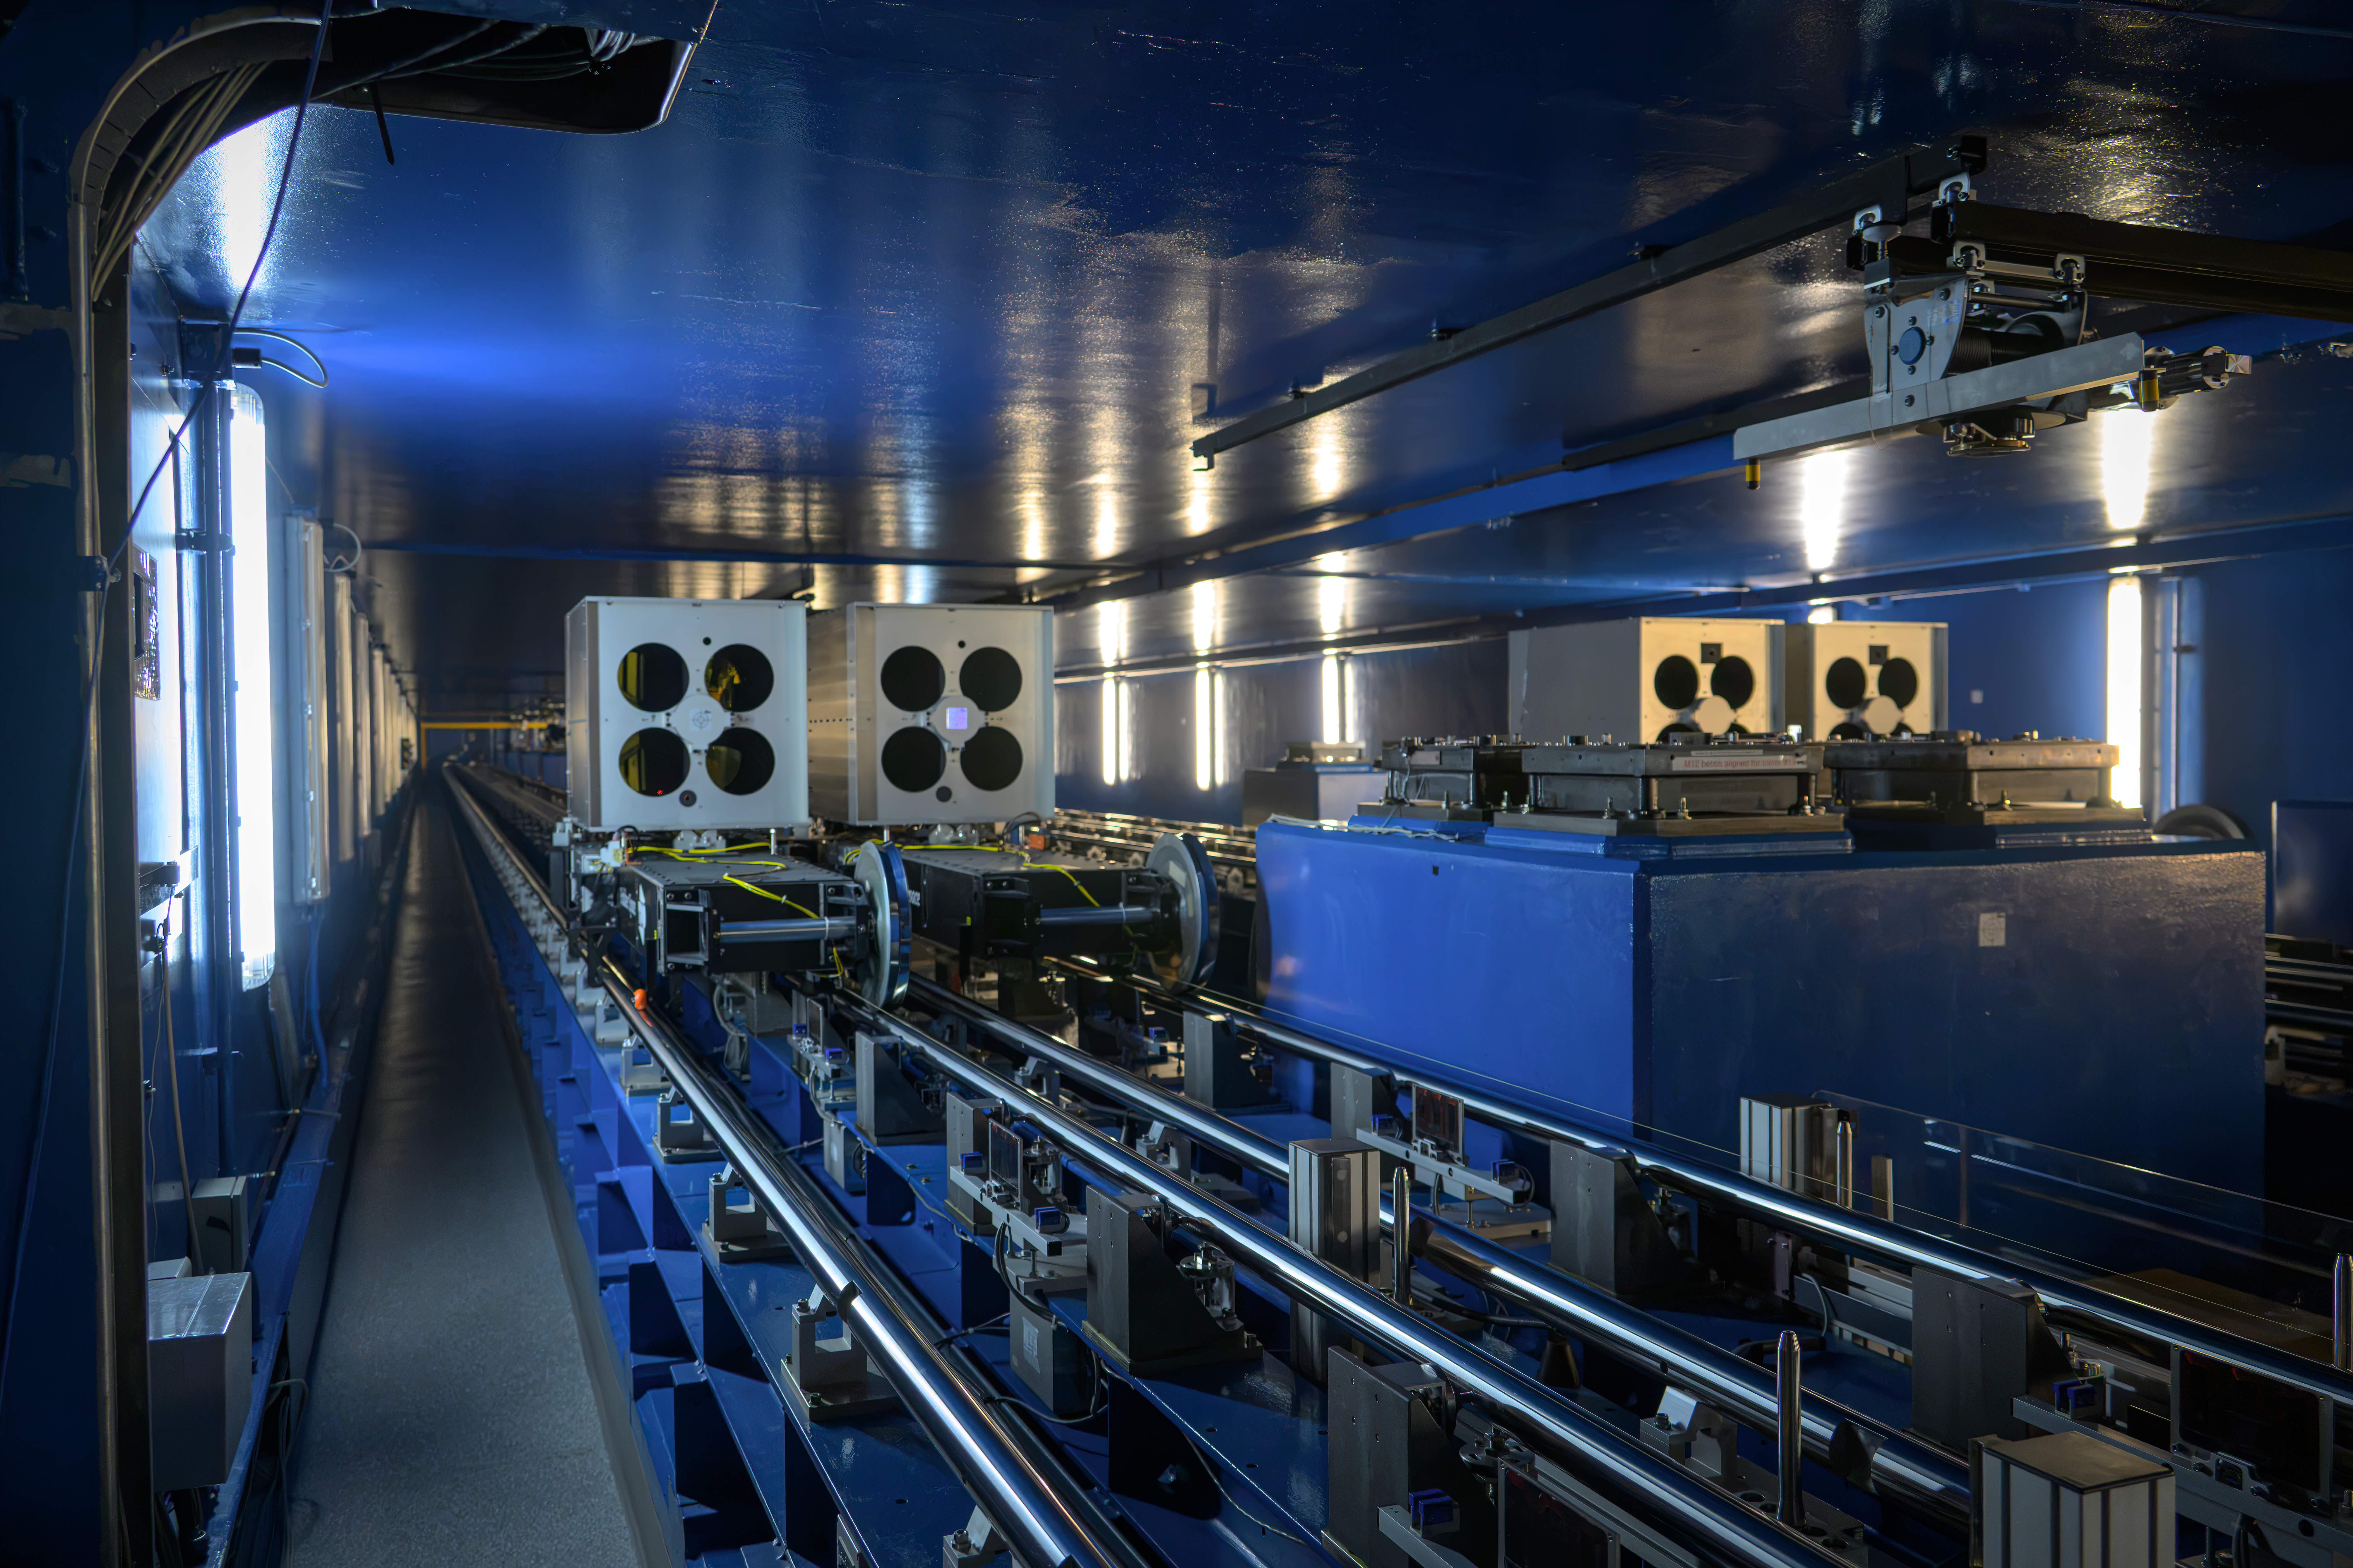

Tunnels for telescopes

This photograph shows ESO’s Very Large Telescope Interferometer (VLTI) tunnels, where the light beams collected by multiple telescopes are combined to produce exceptionally detailed astronomical images. A complex process takes place in these tunnels to ensure the light is combined correctly, where the path of each beam is adjusted using mirrors on moveable carriages that travel along tracks, called delay lines, shown here.

Credit: ESO/A. Russell